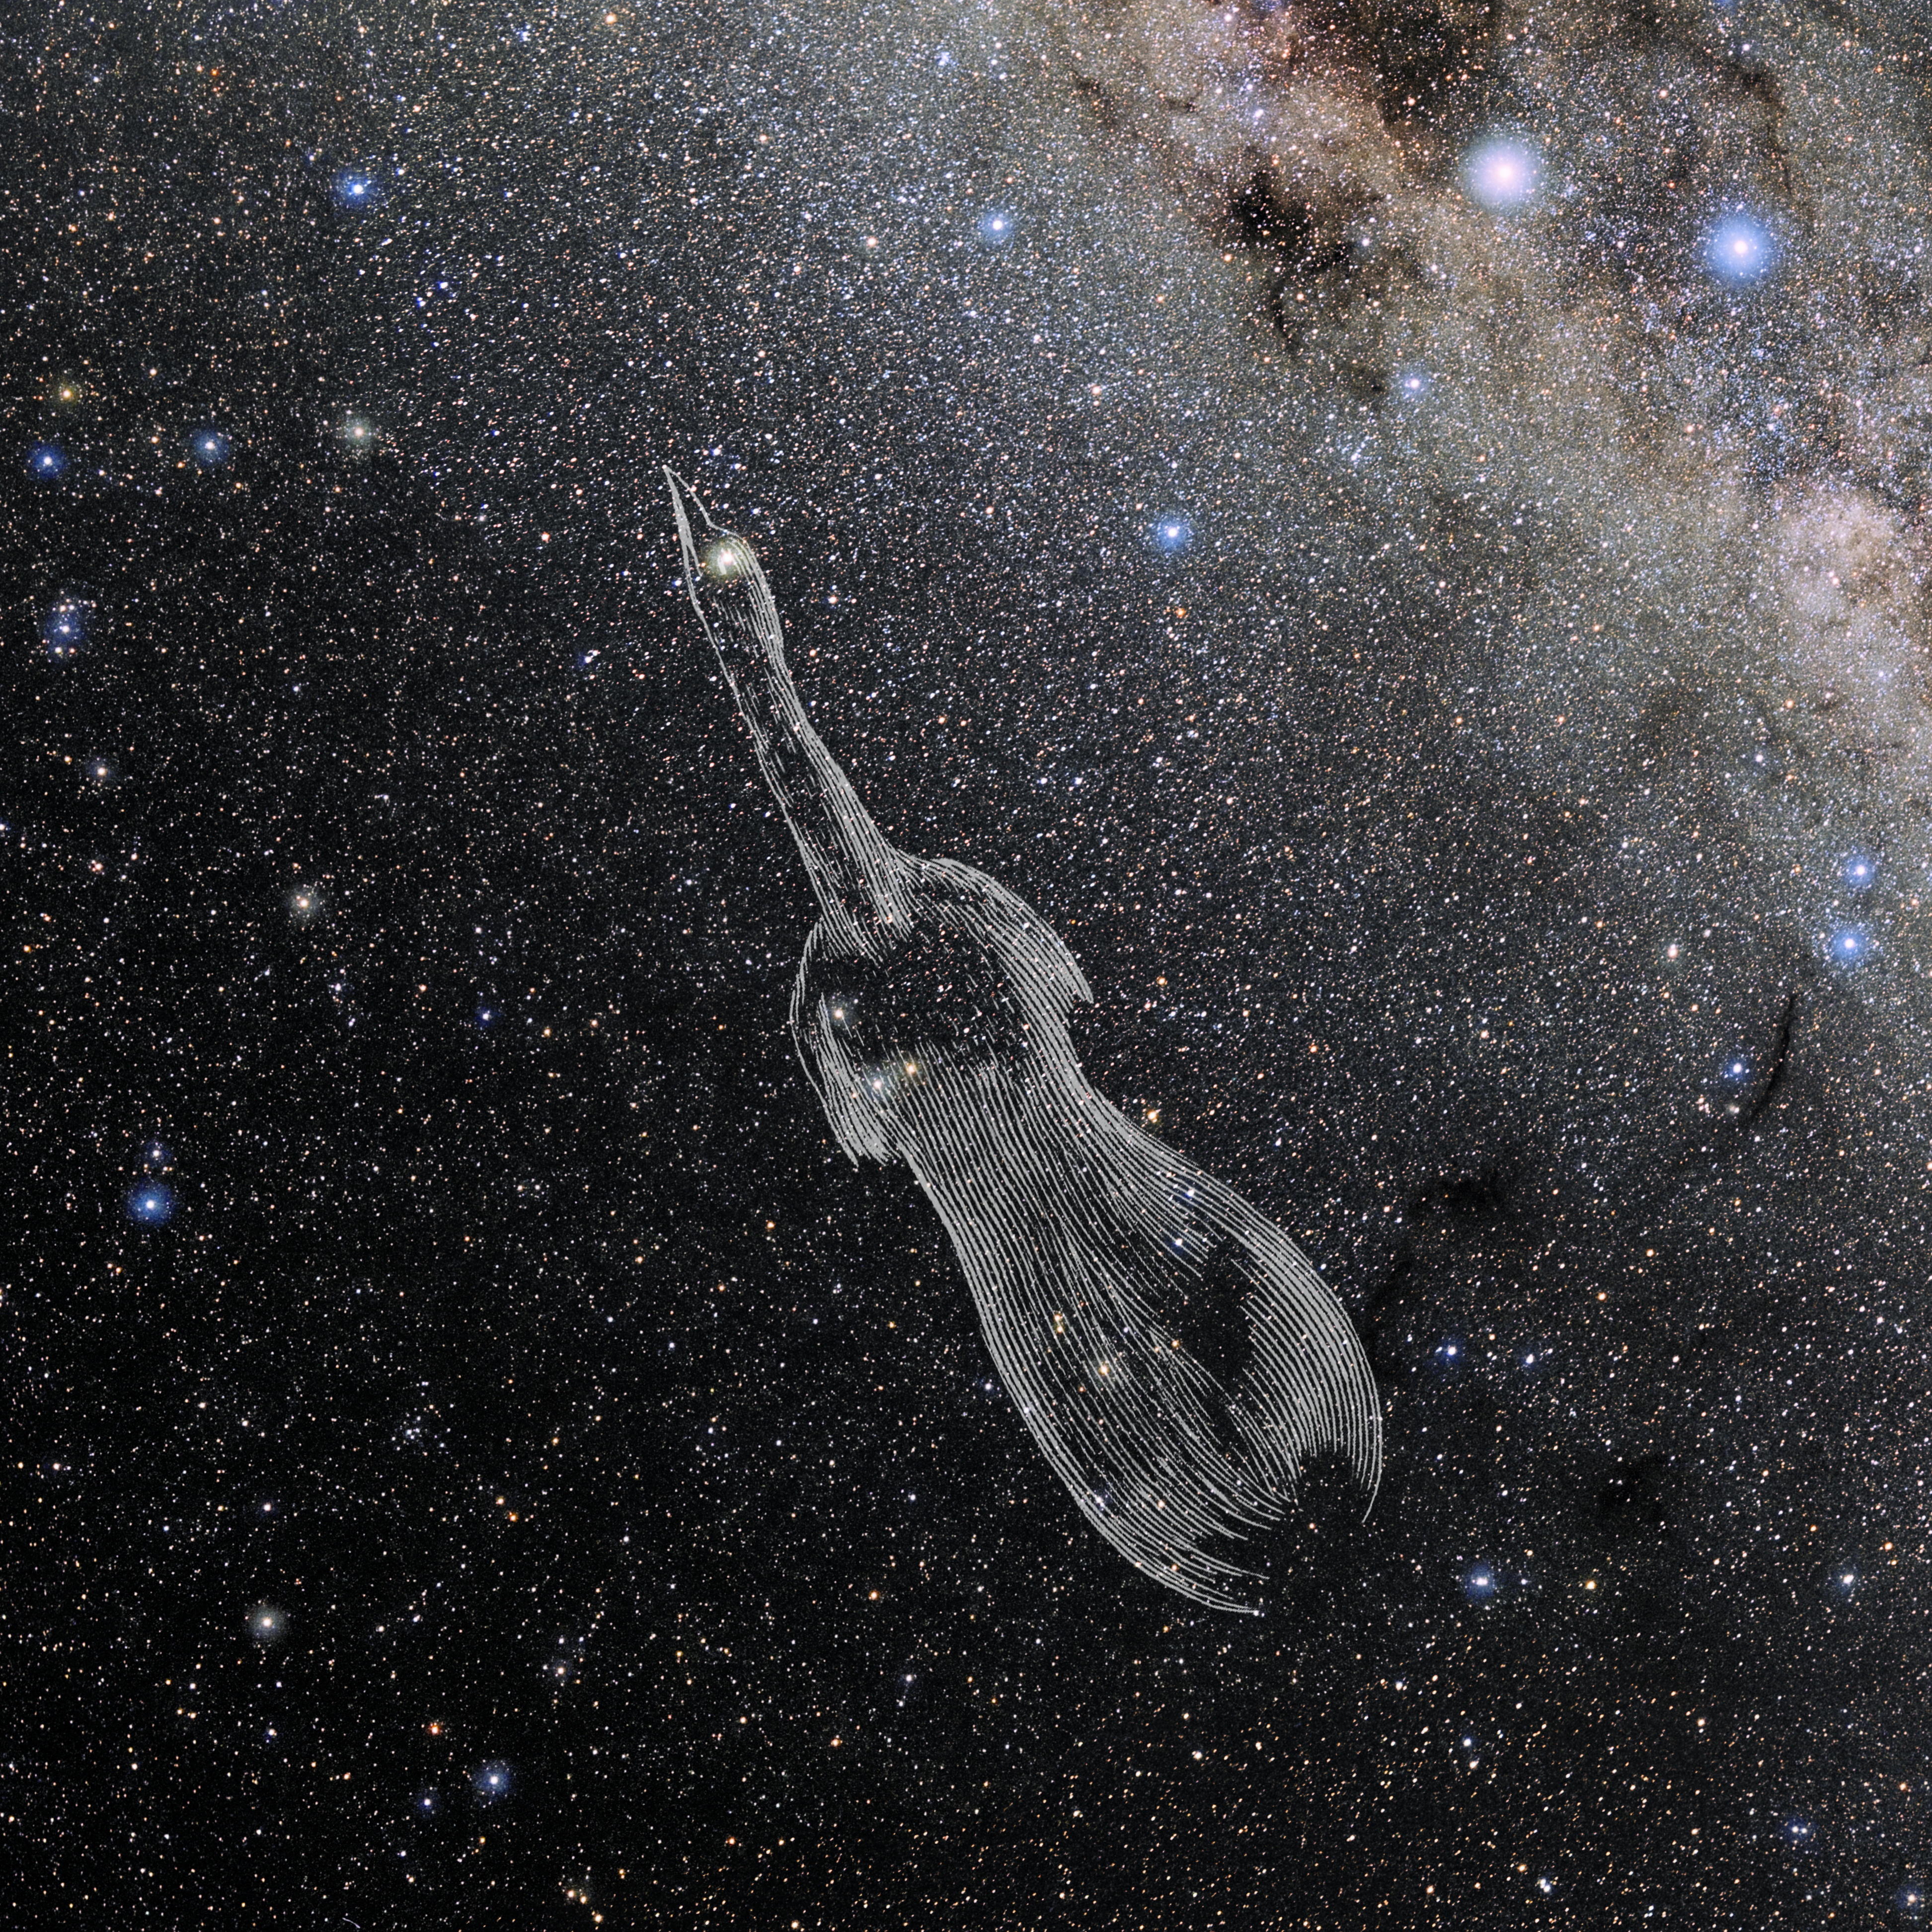

Apus with Hevelius Drawing

Photo of the constellation Apus from NOIRLab's 88 Constellations project showing Johannes Hevelius drawing of the constellation in Uranographia, his celestial catalogue in 1690.
Here is the version with the constellation 'stick figure' and here the unannotated version.

Credit: E. Slawik/NOIRLab/NSF/AURA/M. Zamani/J. Hevelius/NASA Universe of Learning/USNO/STScI